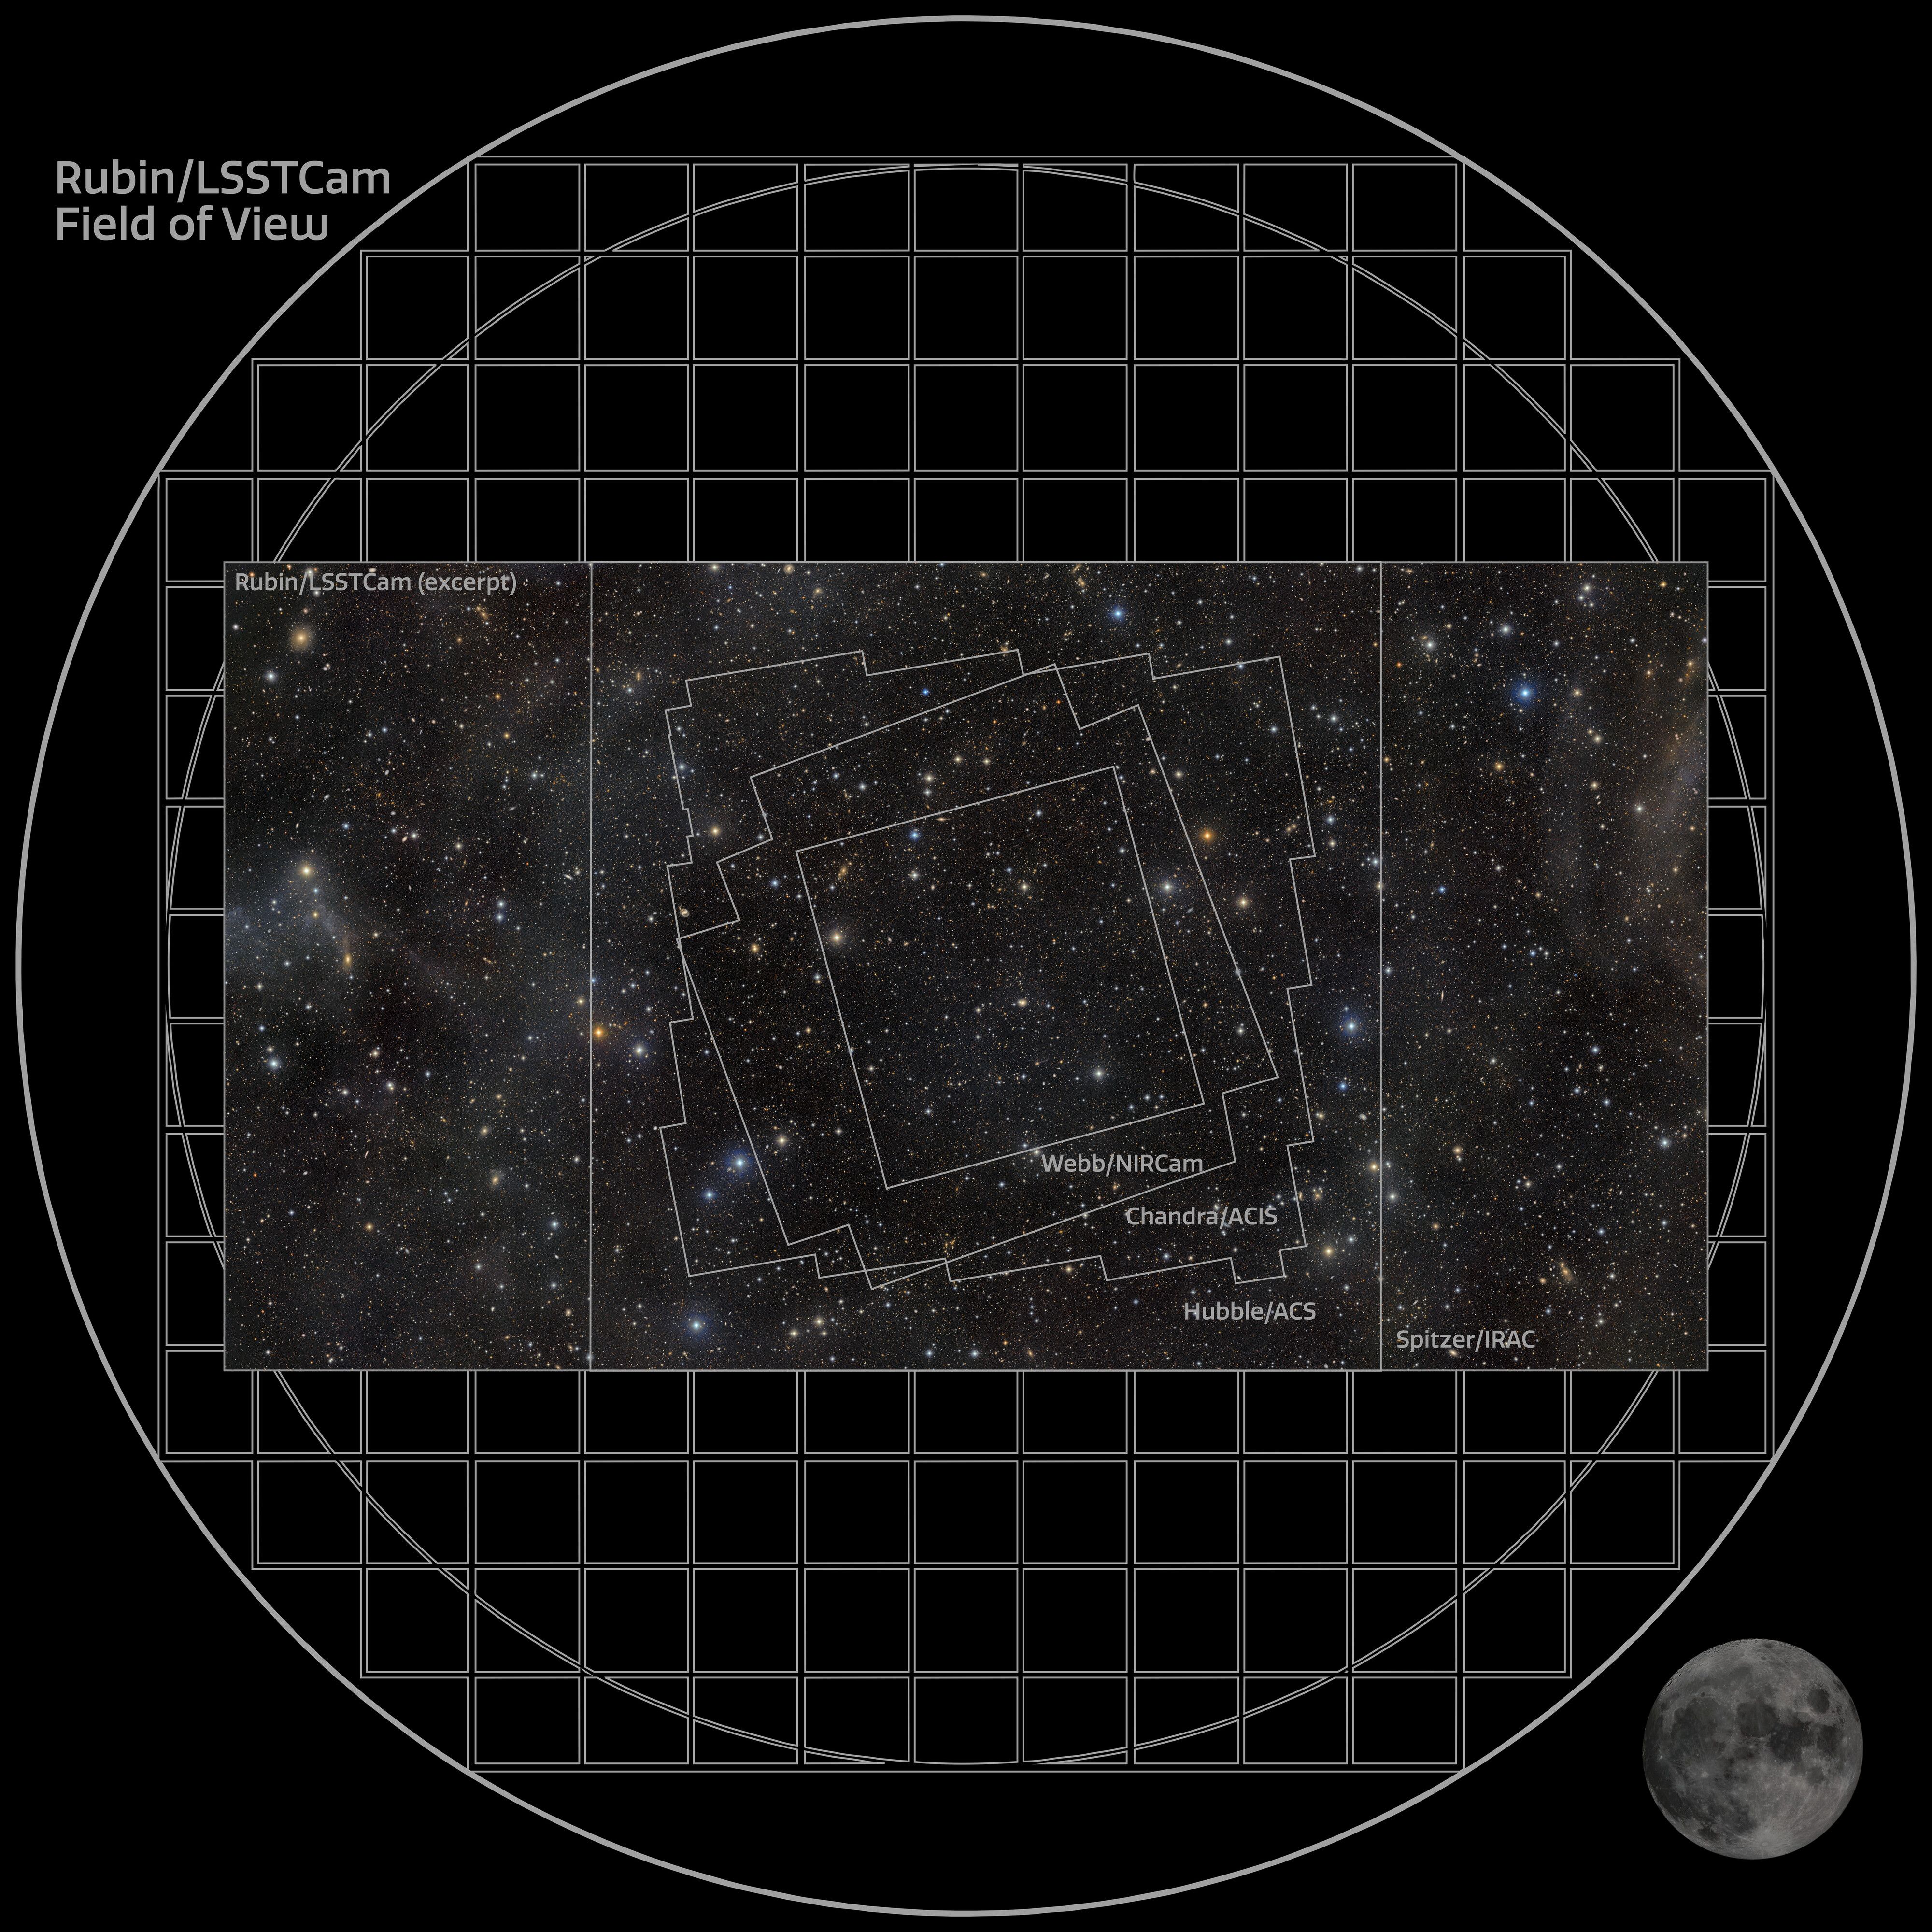

Footprints on COSMOS

This infographic overlays the footprints of several major surveys of the COSMOS field — including observations from the Hubble Space Telescope and the James Webb Space Telescope — on NSF–DOE Vera C. Rubin Observatory’s exceptionally deep view of the region. Together, these nested and overlapping survey areas show how COSMOS has become one of the most intensively studied patches of sky, with each observatory contributing a different piece of the story. Rubin’s wide, deep image provides the broader cosmic context, while other facilities have targeted smaller areas in greater detail, building a uniquely rich legacy dataset for exploring galaxies, cosmic structure, and the evolution of the Universe across time.

Credit: NSF–DOE Vera C. Rubin Observatory/NOIRLab/SLAC/AURA